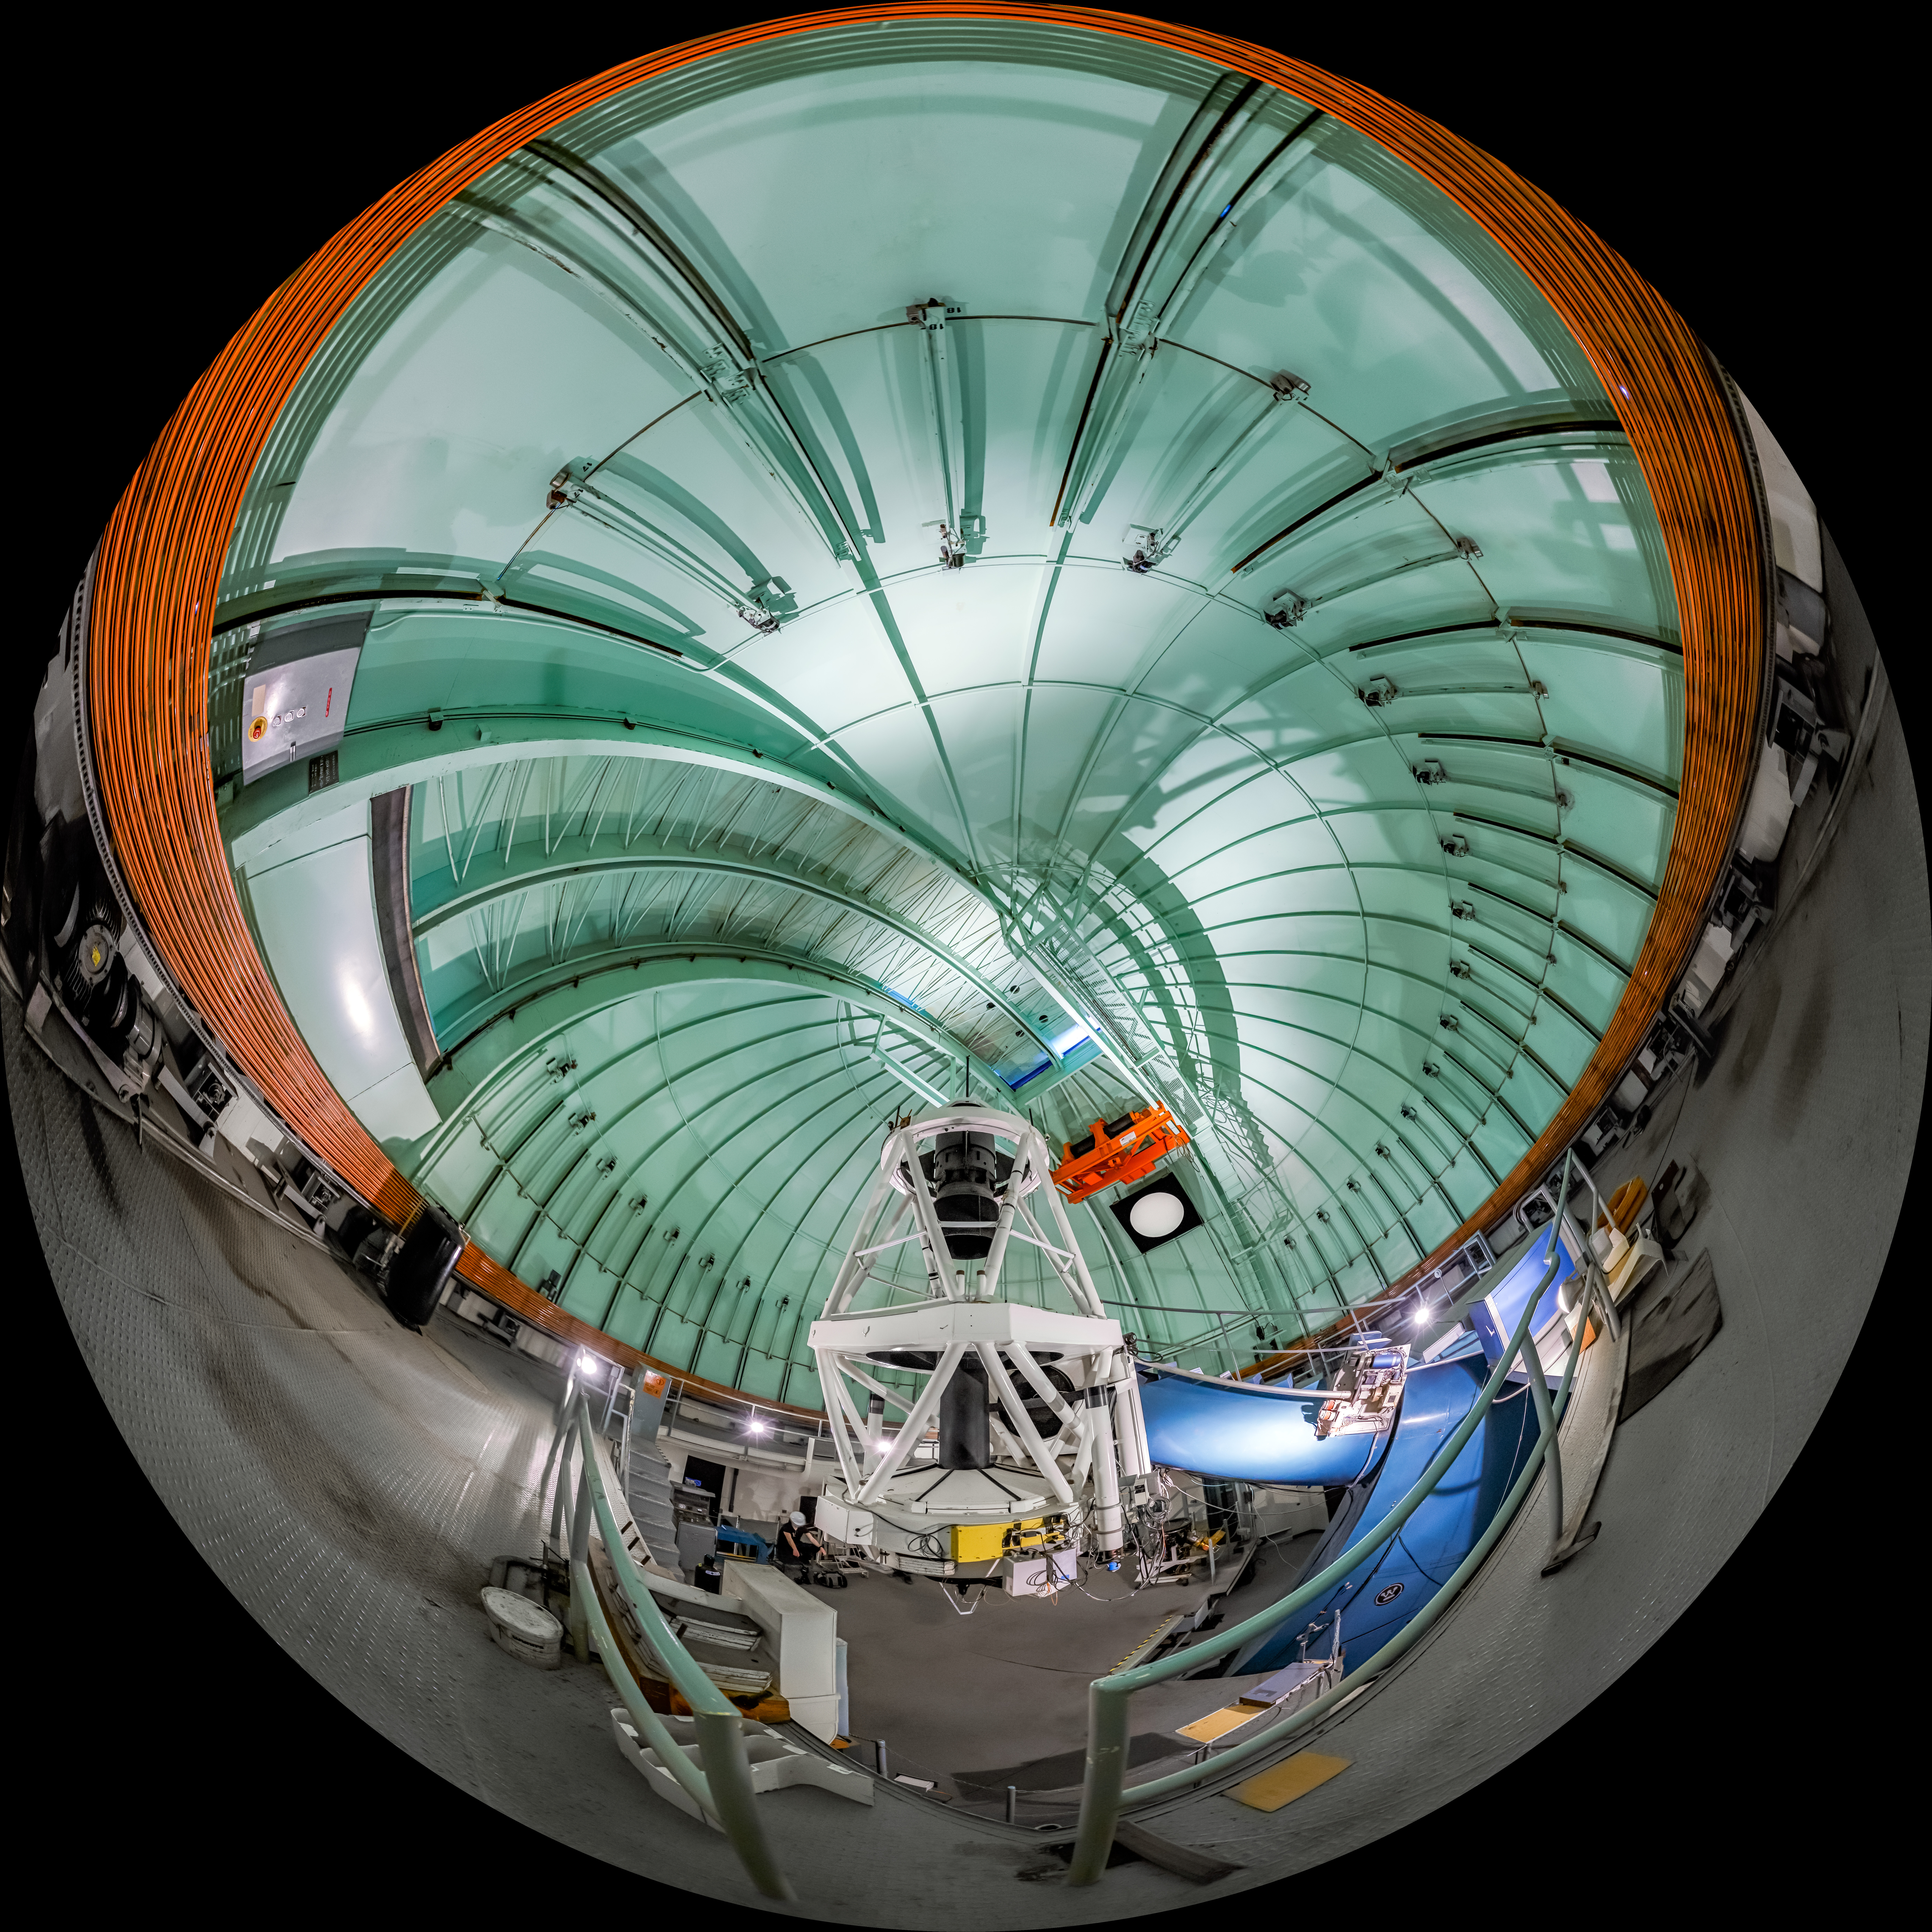

SMARTS 1.5-meter Telescope Interior Fulldome

A fulldome view inside the SMARTS 1.5-meter Telescope at Cerro Tololo Inter-American Observatory.

A 360 panorama version of this image can be viewed here.

Credit: CTIO/NOIRLab/NSF/AURA/P. Horálek